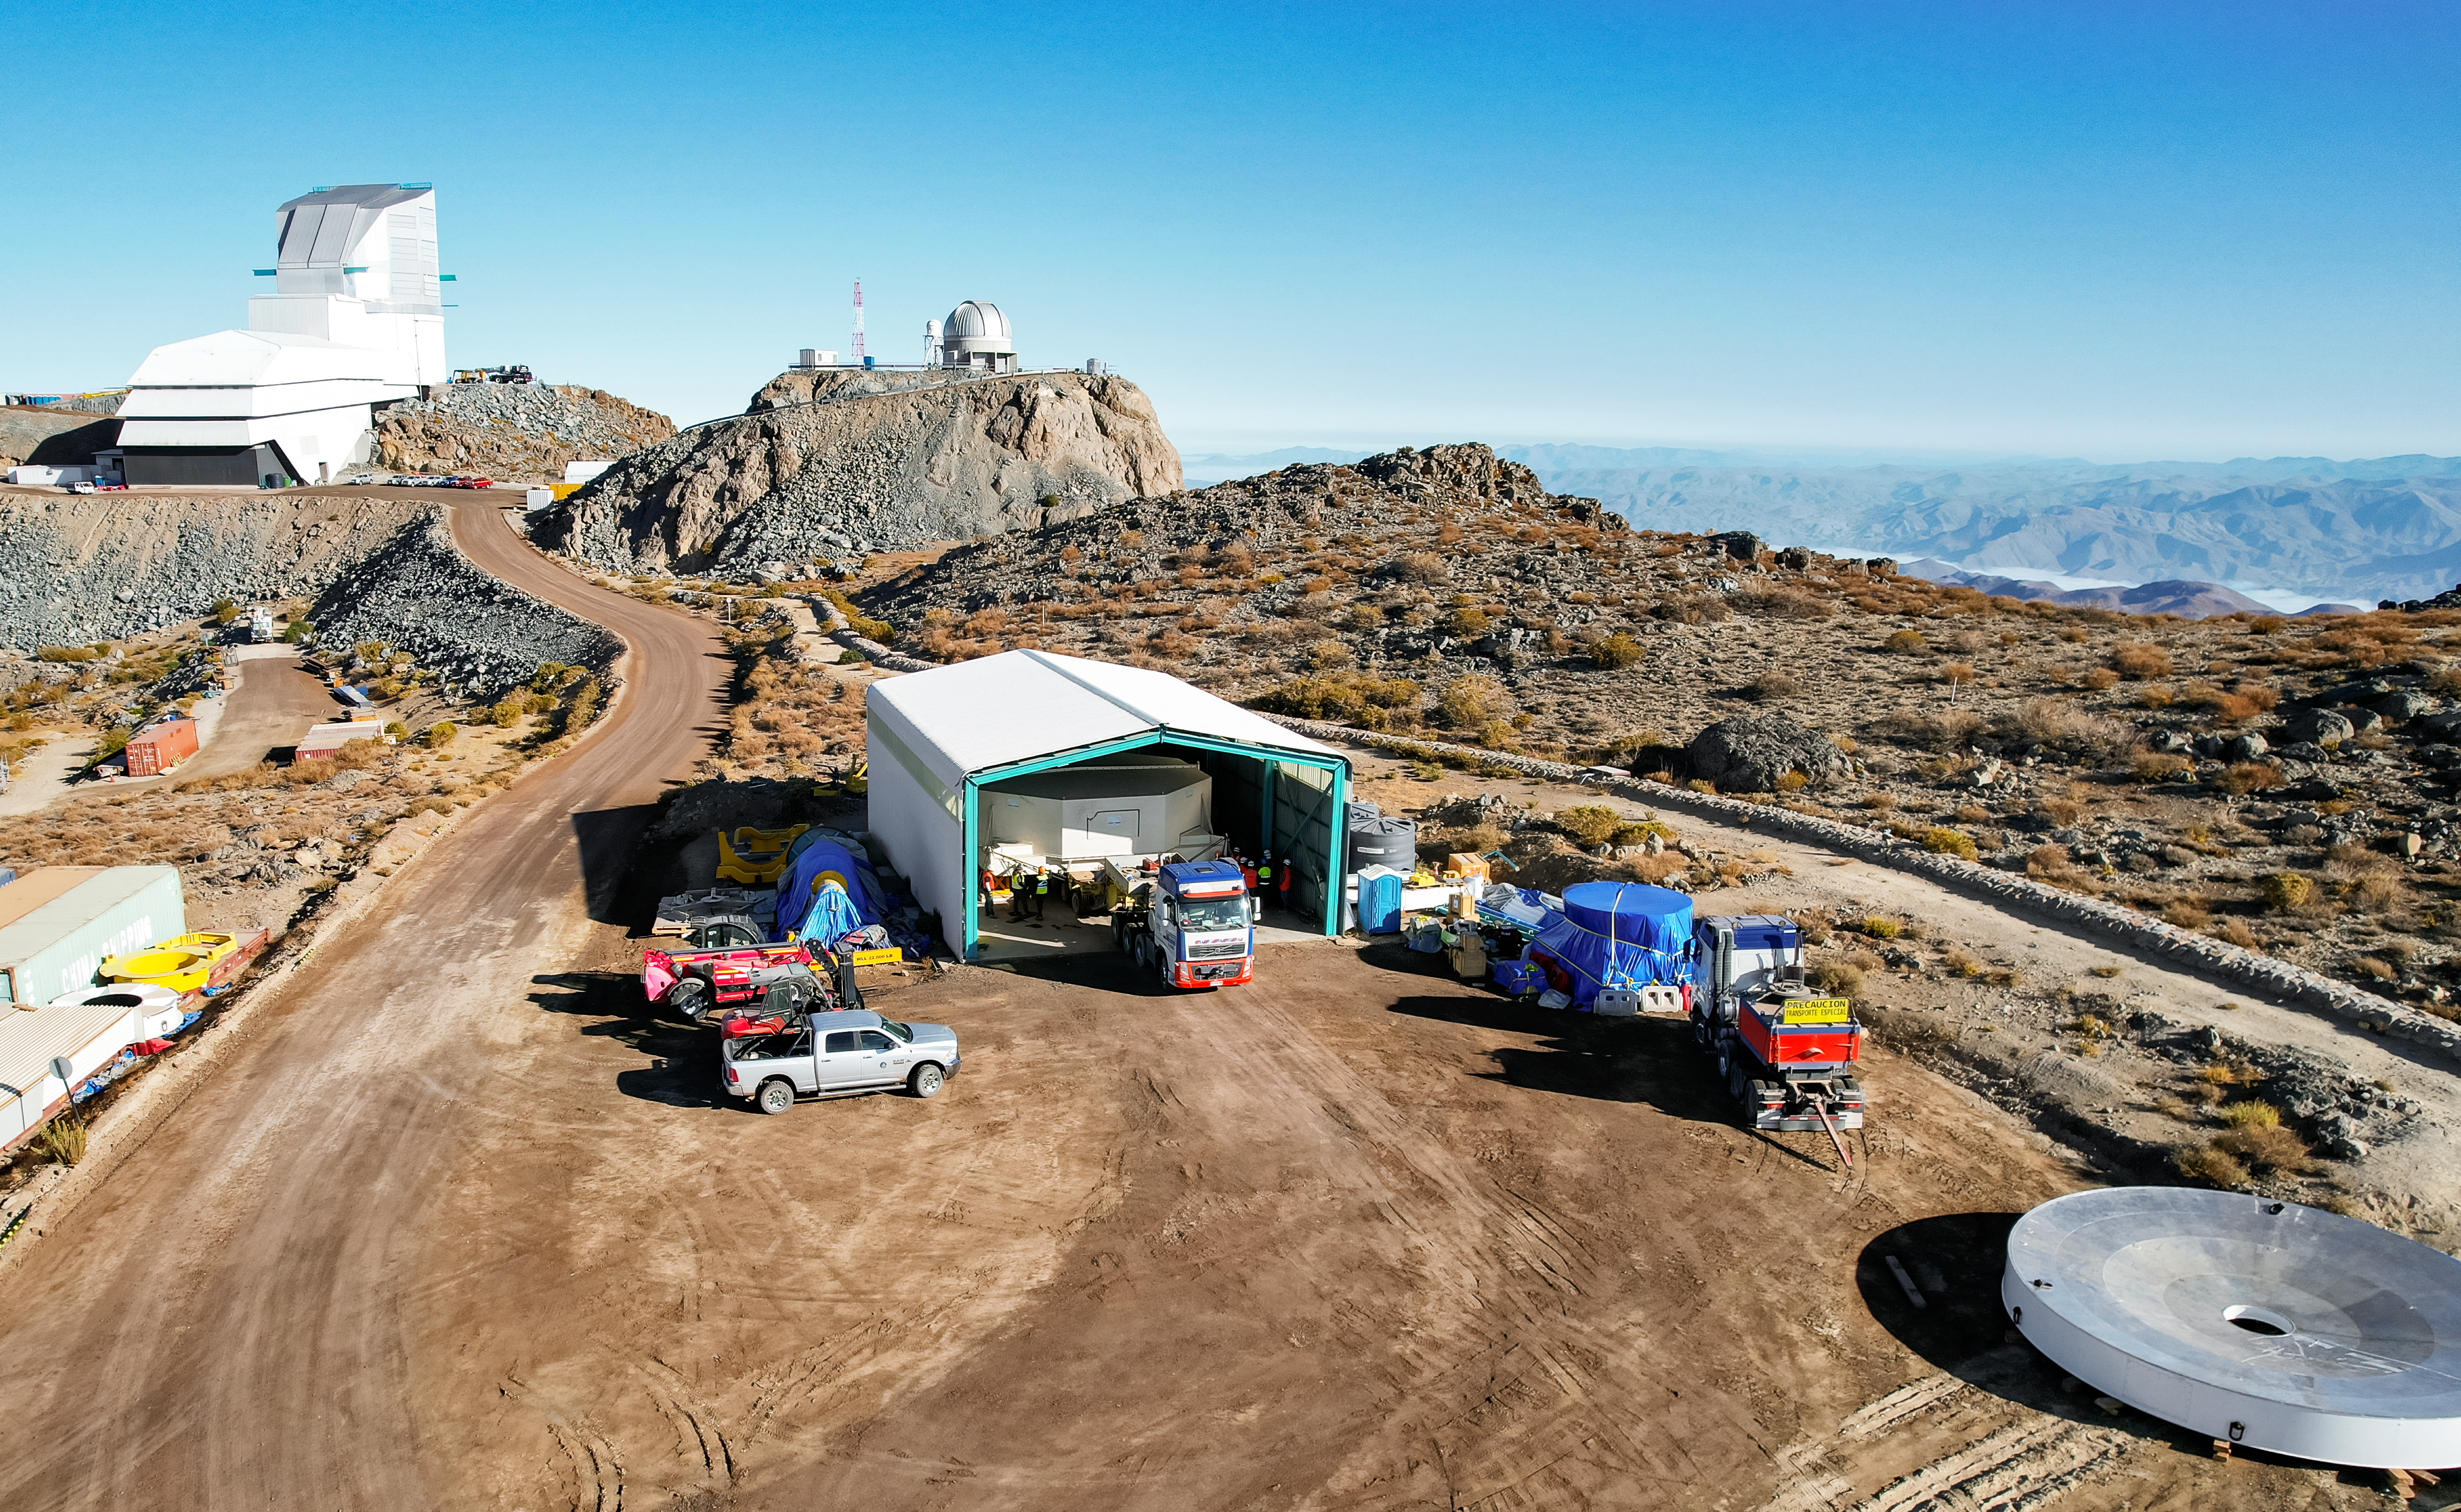

M1M3 glass move March 7, 2024 Rubin’s 8.4-meter Mirror Moves into the Observatory.

Aerial drone view of the Rubin summit team moving the combined 8.4-meter Primary/Tertiary Mirror from a storage building into the Observatory on March 7, 2024. The silver steel stand-in "surrogate" for the mirror can be seen off to the right, it was used for testing purposes until March 2024.

Credit: Rubin Observatory/NSF/AURA/O.Rivera